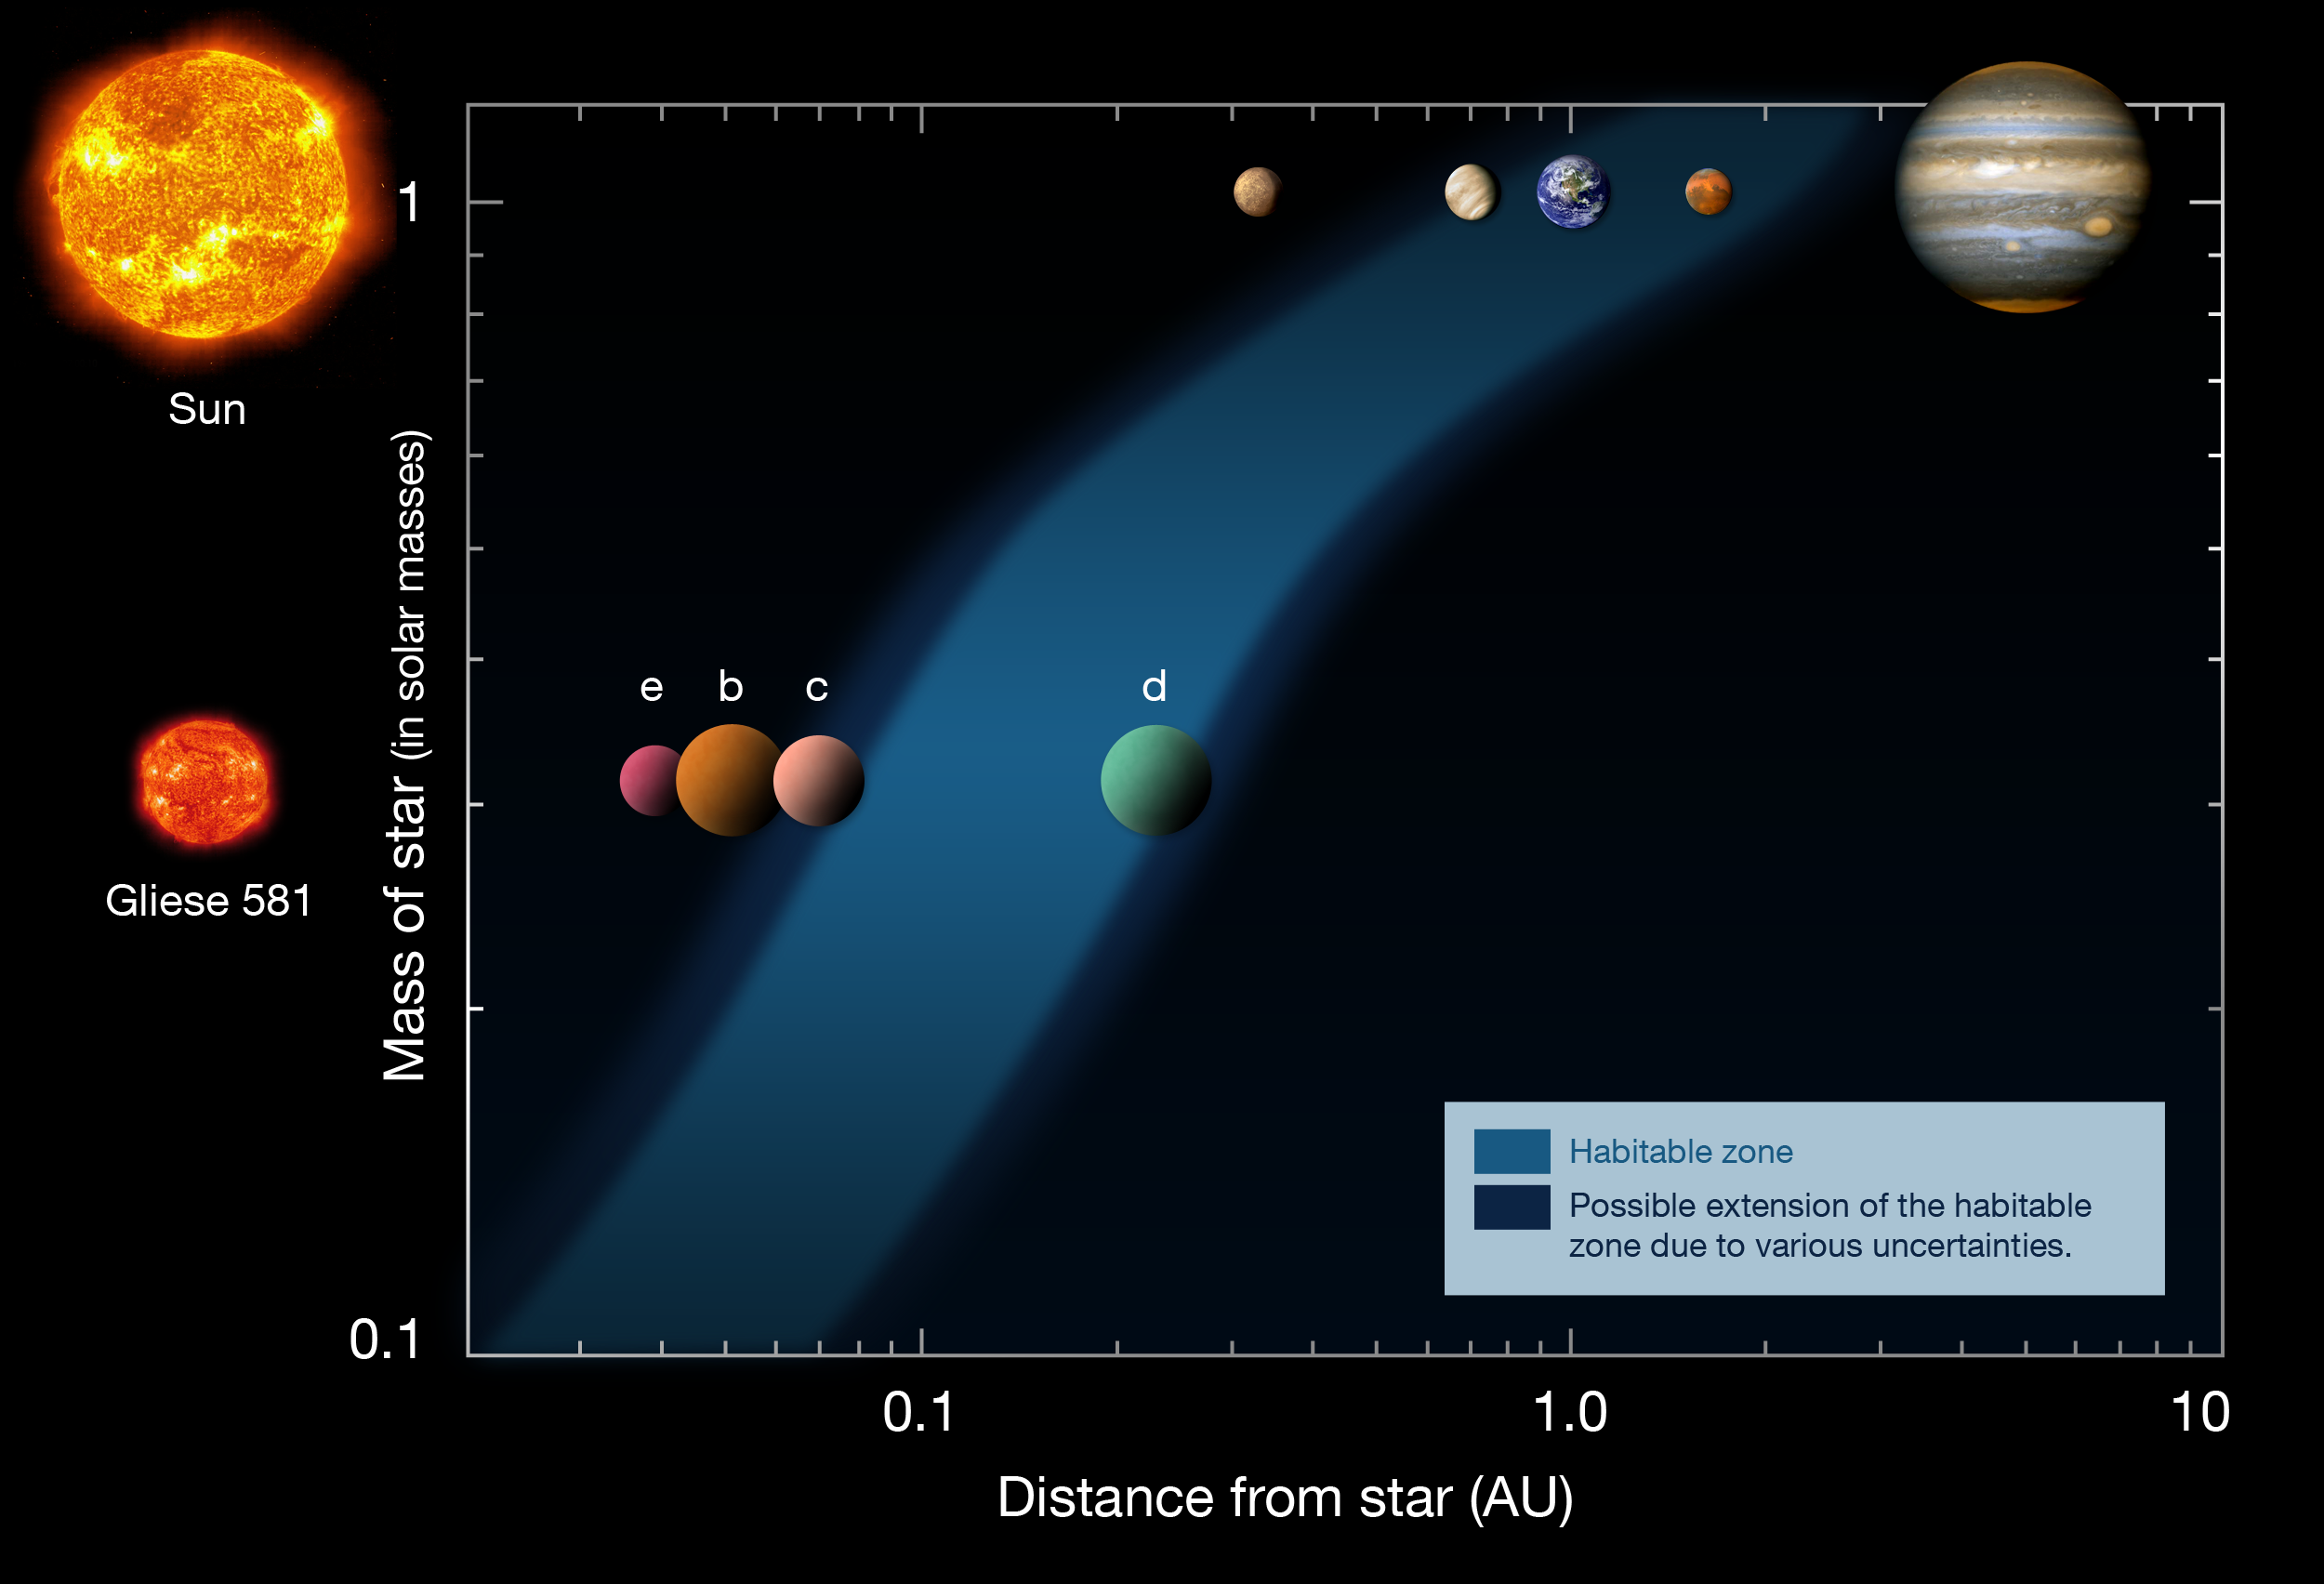

A planet in the habitable zone

By refining the orbit of the planet Gliese 581 d, first discovered in 2007, a team of astronomers has shown that it lies well within the habitable zone, where liquid water oceans could exist. This diagram shows the distances of the planets in the Solar System (upper row) and in the Gliese 581 system (lower row), from their respective stars (left). The habitable zone is indicated as the blue area, showing that Gliese 581 d is located inside the habitable zone around its low-mass red star.
Based on a diagram by Franck Selsis, Univ. of Bordeaux.

Credit: ESO